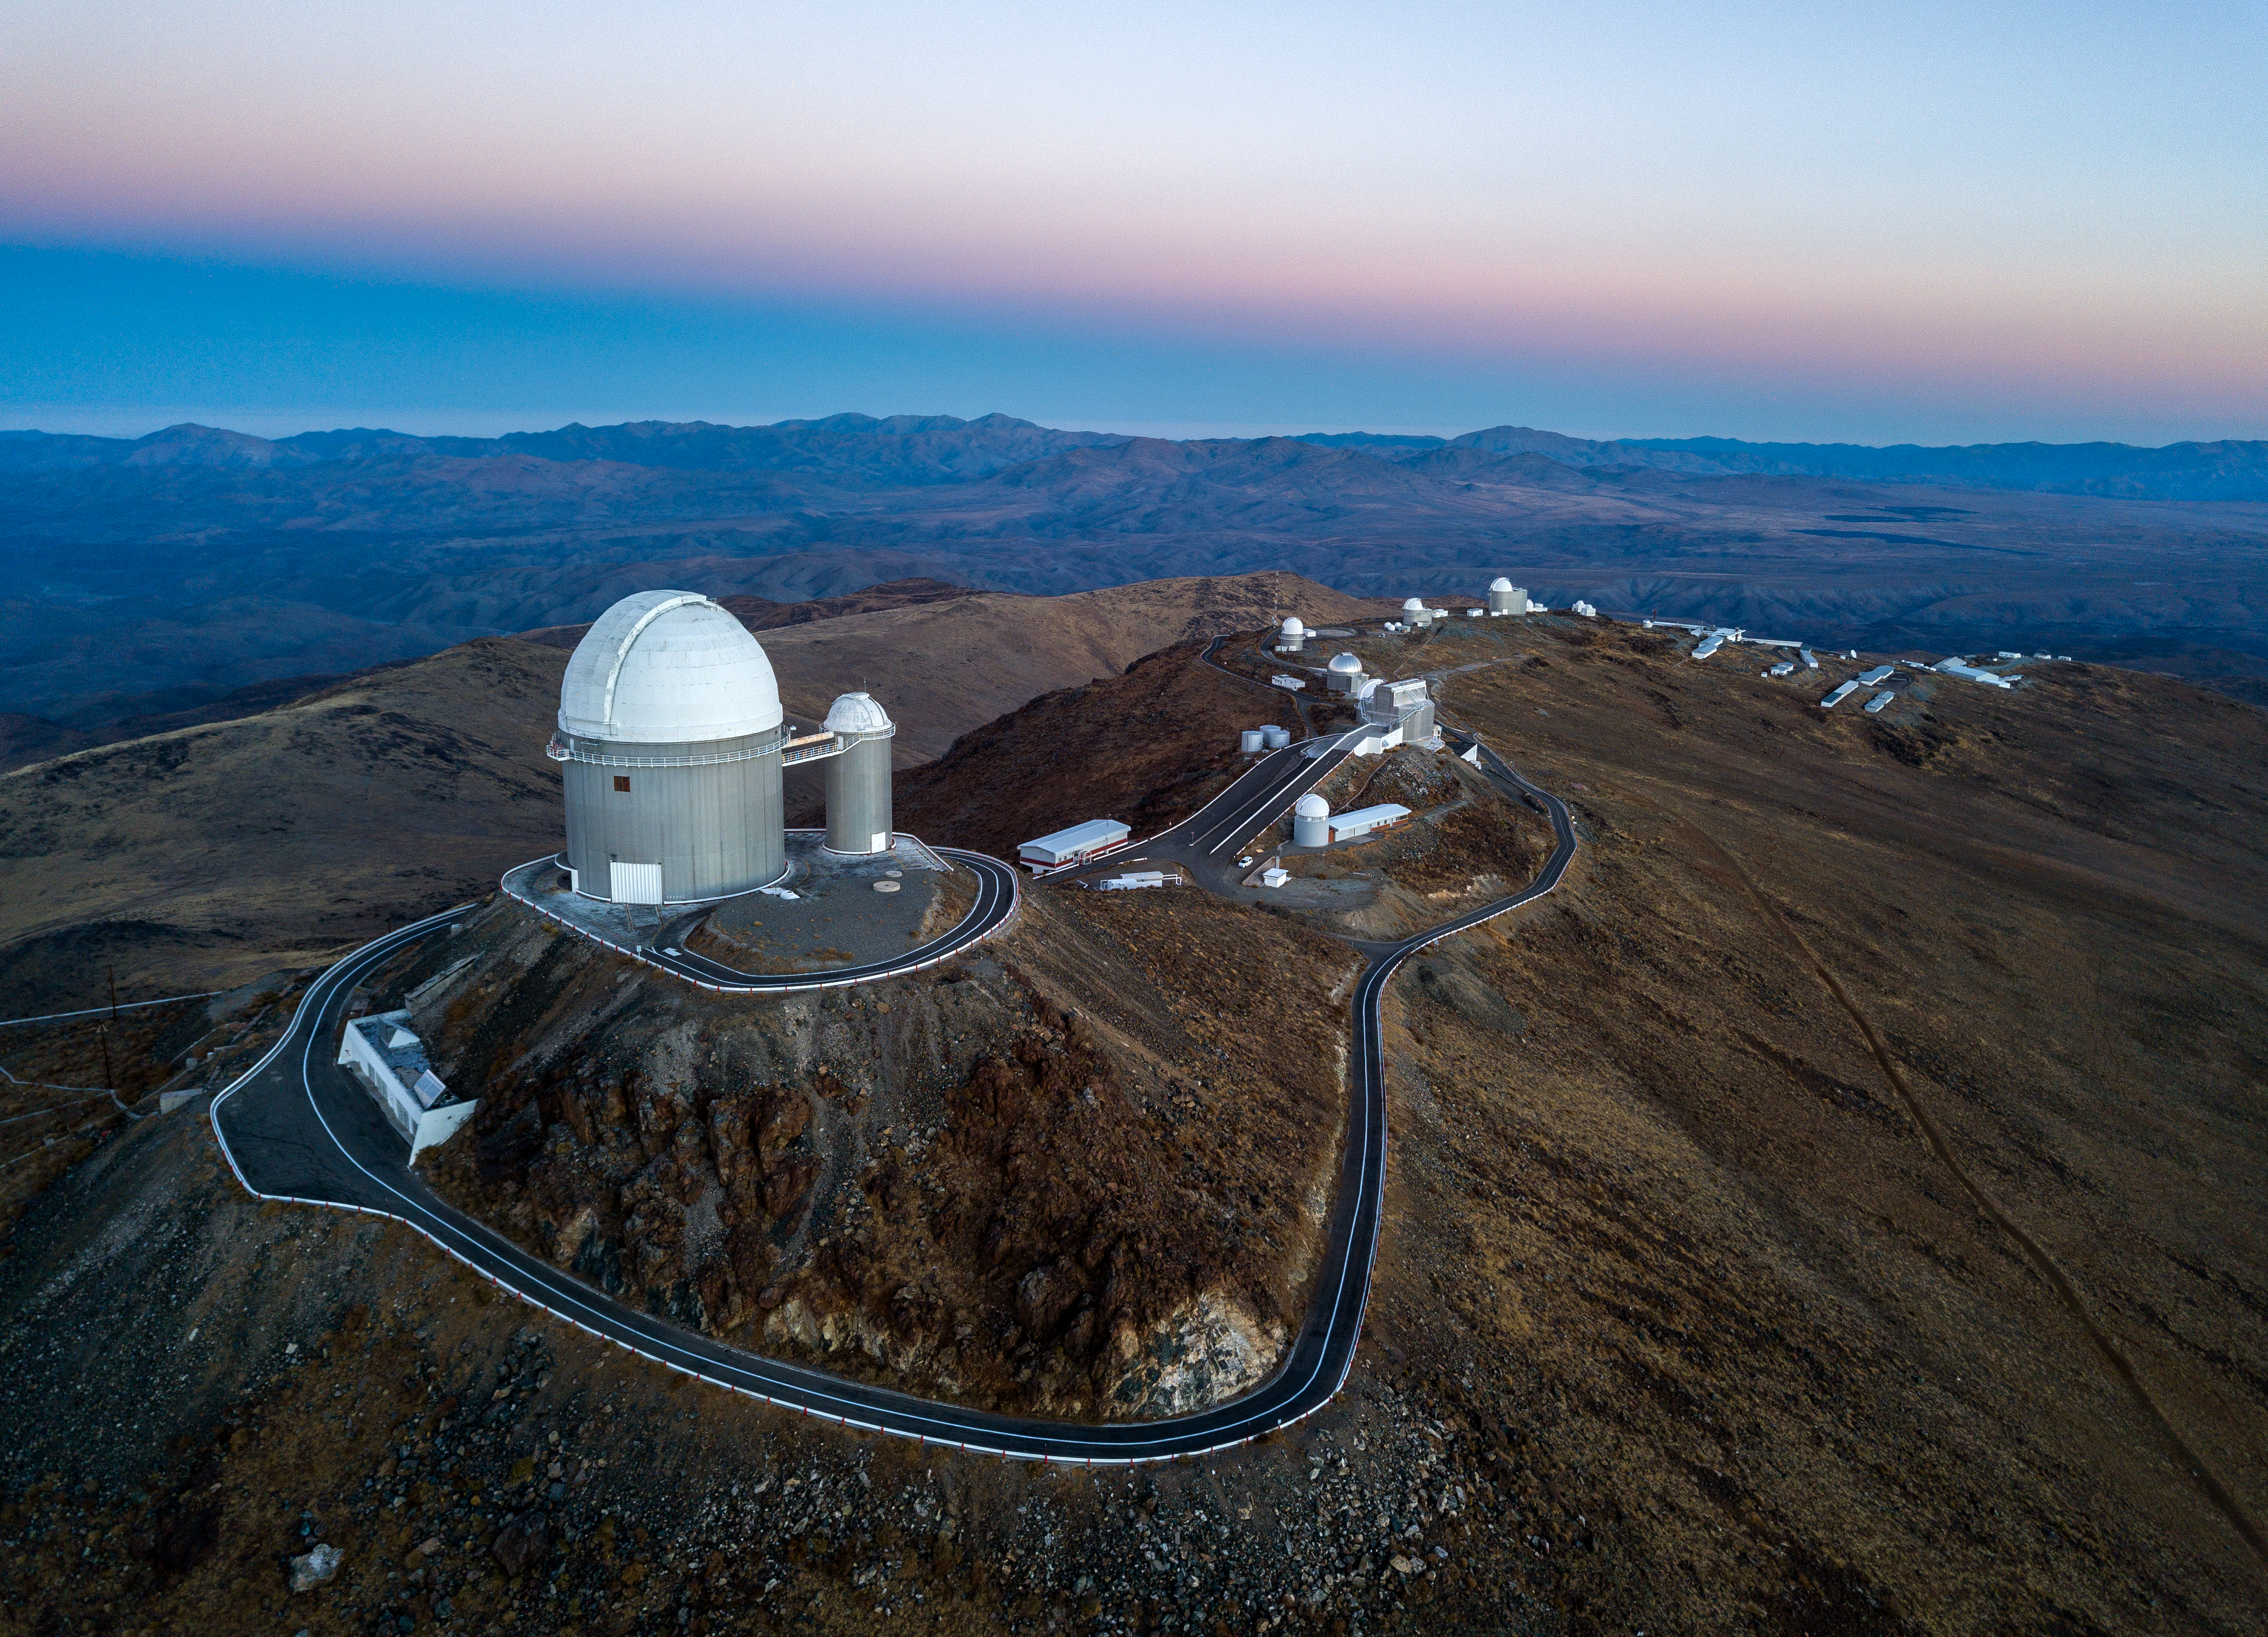

Downslope at La Silla

ESO's La Silla Observatory stretches out before your eyes in this image taken by ESO Photo Ambassador Gerhard Hüdepohl. This perspective looks down from a mountaintop in the Chilean Atacama Desert, capturing numerous telescopes and support buildings winding through the barren, remote landscape.

The telescope sitting proudly in the foreground is the ESO 3.6-metre telescope, with its curved white dome and grey base. A small bridge connects the telescope to a similarly white-domed, skinnier cylinder — the now-decommissioned ESO Coudé’ Auxiliary Telescope. In the distant background, a series of low, rectangular buildings can be seen sprawling across the mountainside; these include the site’s operations centre, dormitories, and a hotel.

As this image attests, no other signs of human civilisation exist for many kilometres around. Sitting at a challenging altitude of 2400 metres and on the outskirts of the driest desert on the planet, La Silla has little chance of becoming a hotbed of residential and commercial development. Instead, its splendid isolation makes La Silla one of the best places on Earth to conduct astronomy, with dark skies that are free of image-obscuring clouds most nights of the year.

Credit: Gerhard Hüdepohl/ESO